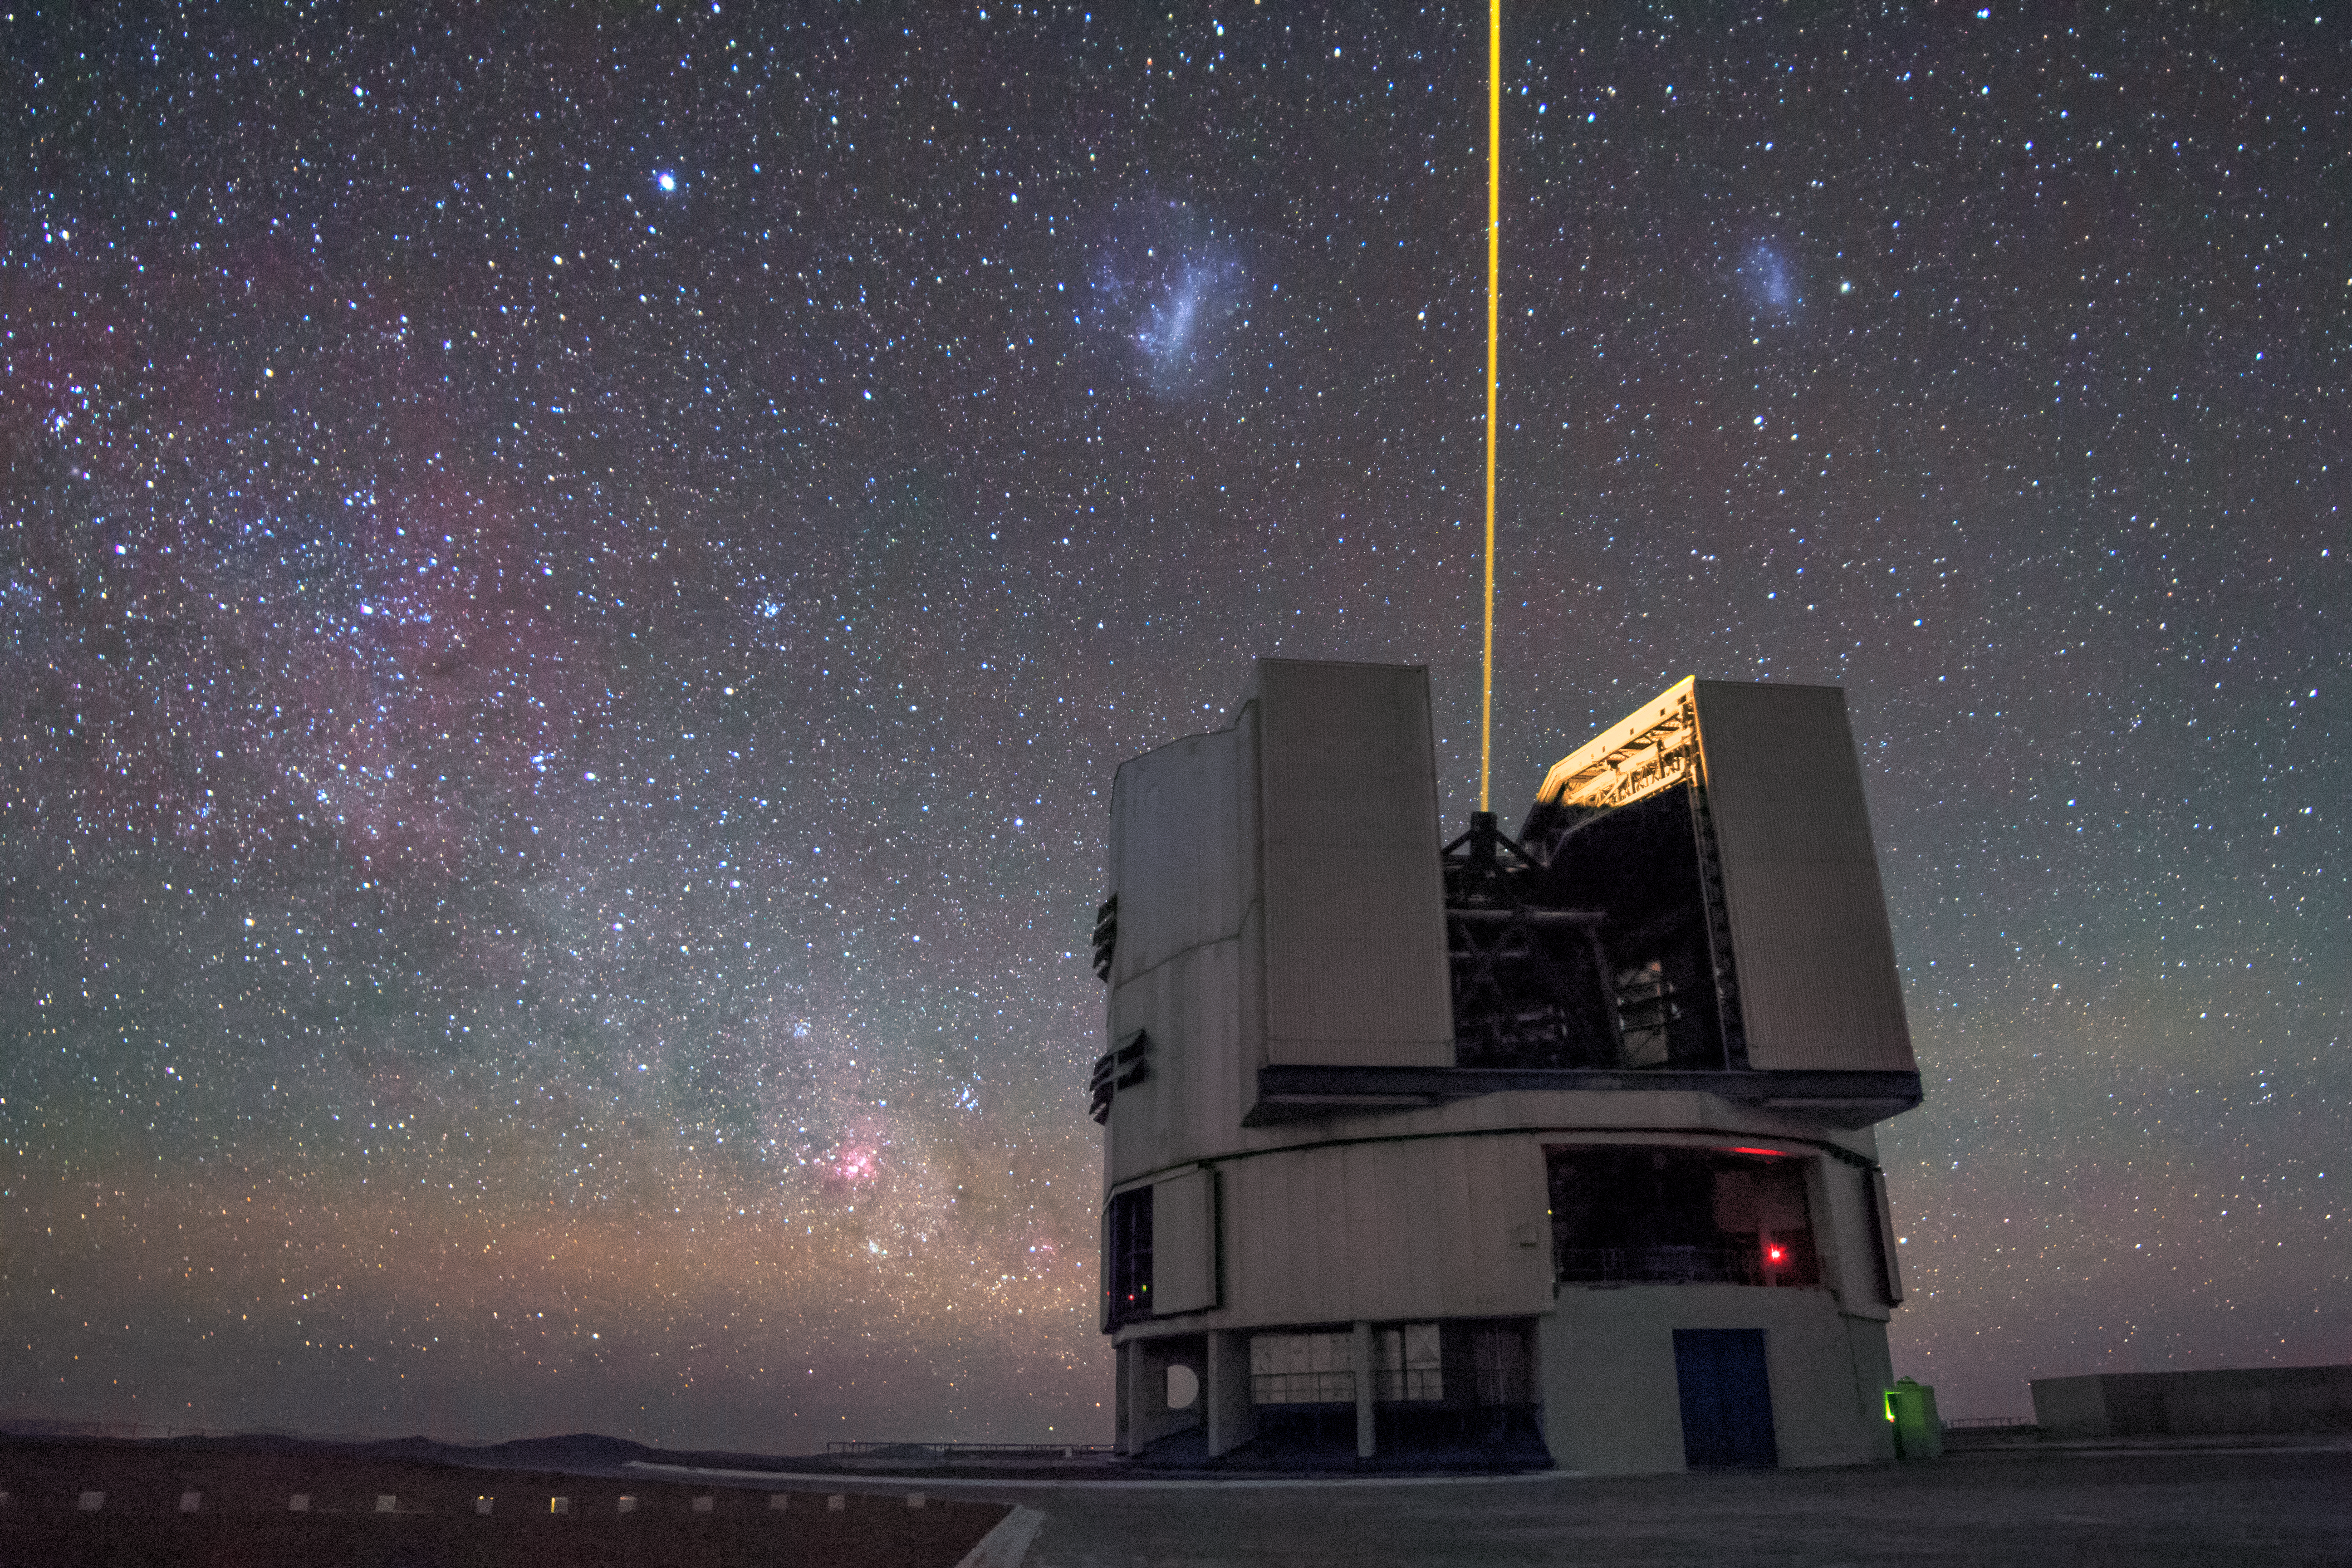

Laser light amongst the Magellanic Clouds

A solitary laser guide star from ESO's Very Large Telescope (VLT) seems to divide the two Magellanic Clouds in this captivating image.

The laser shining from the VLT is a key component of the adaptive optics system which allows astronomers to vastly reduce the atmospheric distortion present at even the best sites in the world for astronomy, including Paranal in Chile, the home of the VLT.

Credit: H. Stockebrand/ESO